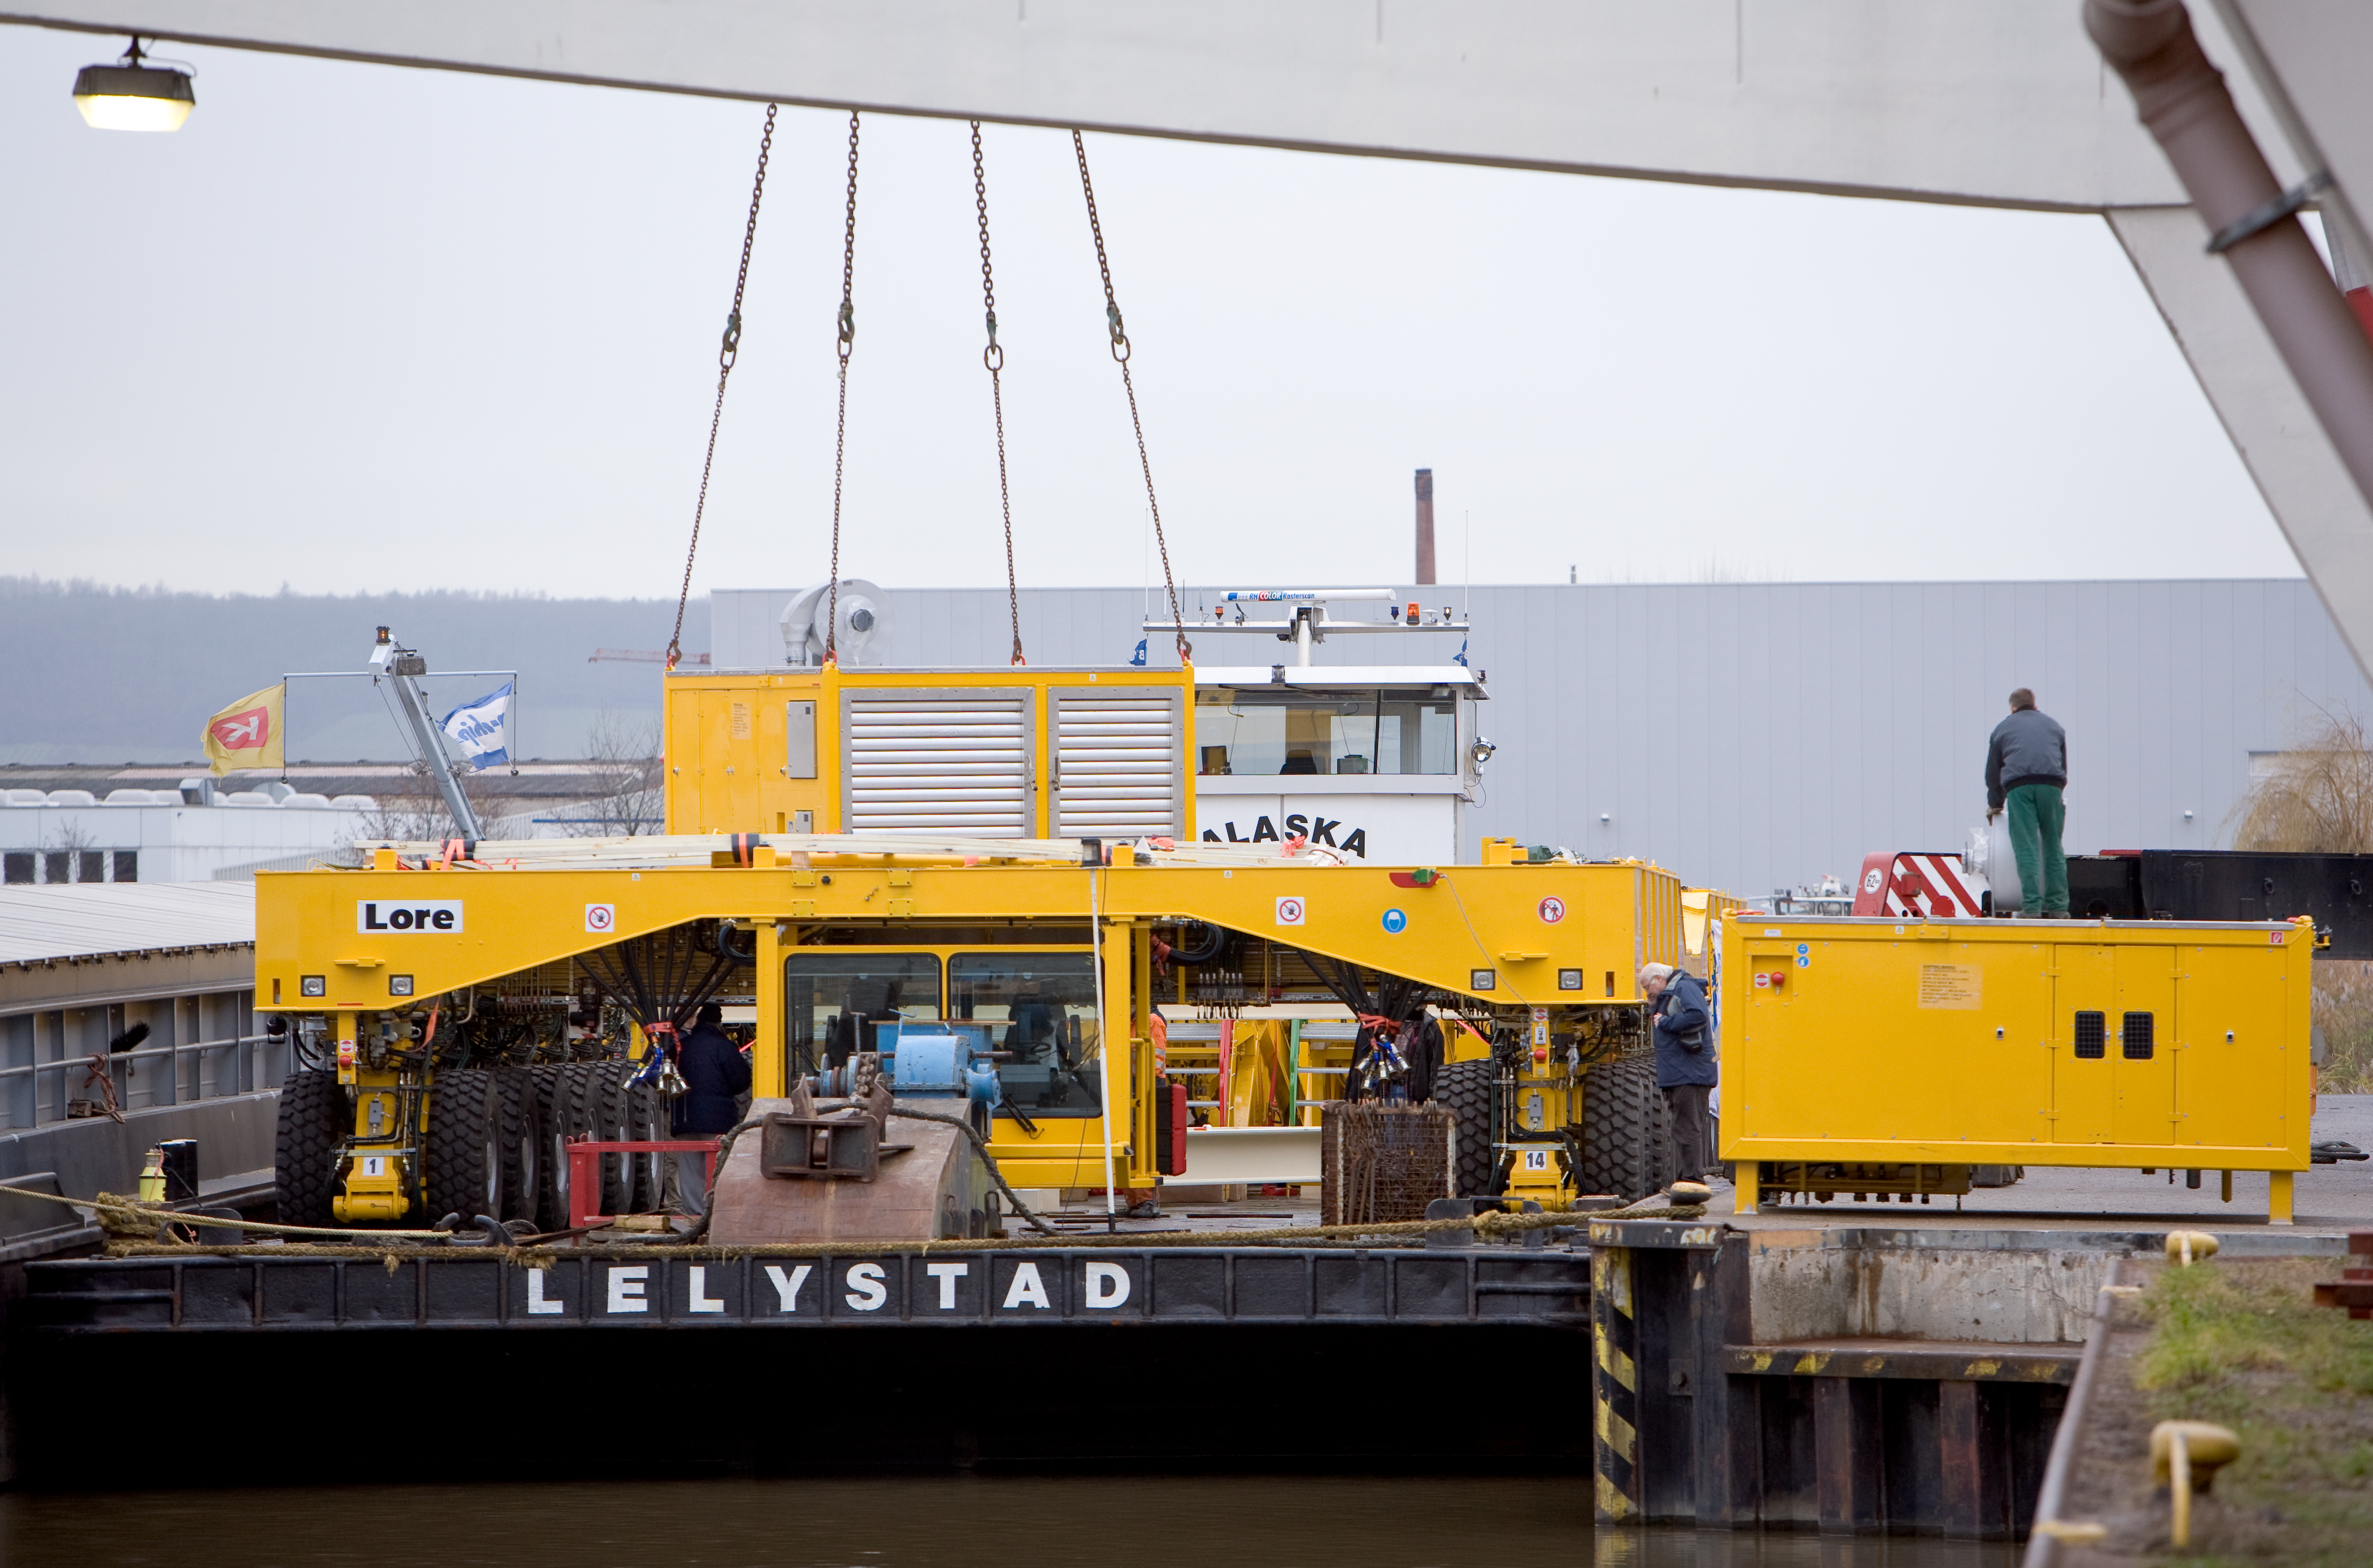

ALMA transporter on way to Chile

ALMA Transporter being loaded onto a barge at the port of Heilbronn on the way to Rotterdam where they were shipped to Chile. Image taken in December 2007.

Credit: ALMA (ESO/NAOJ/NRAO)